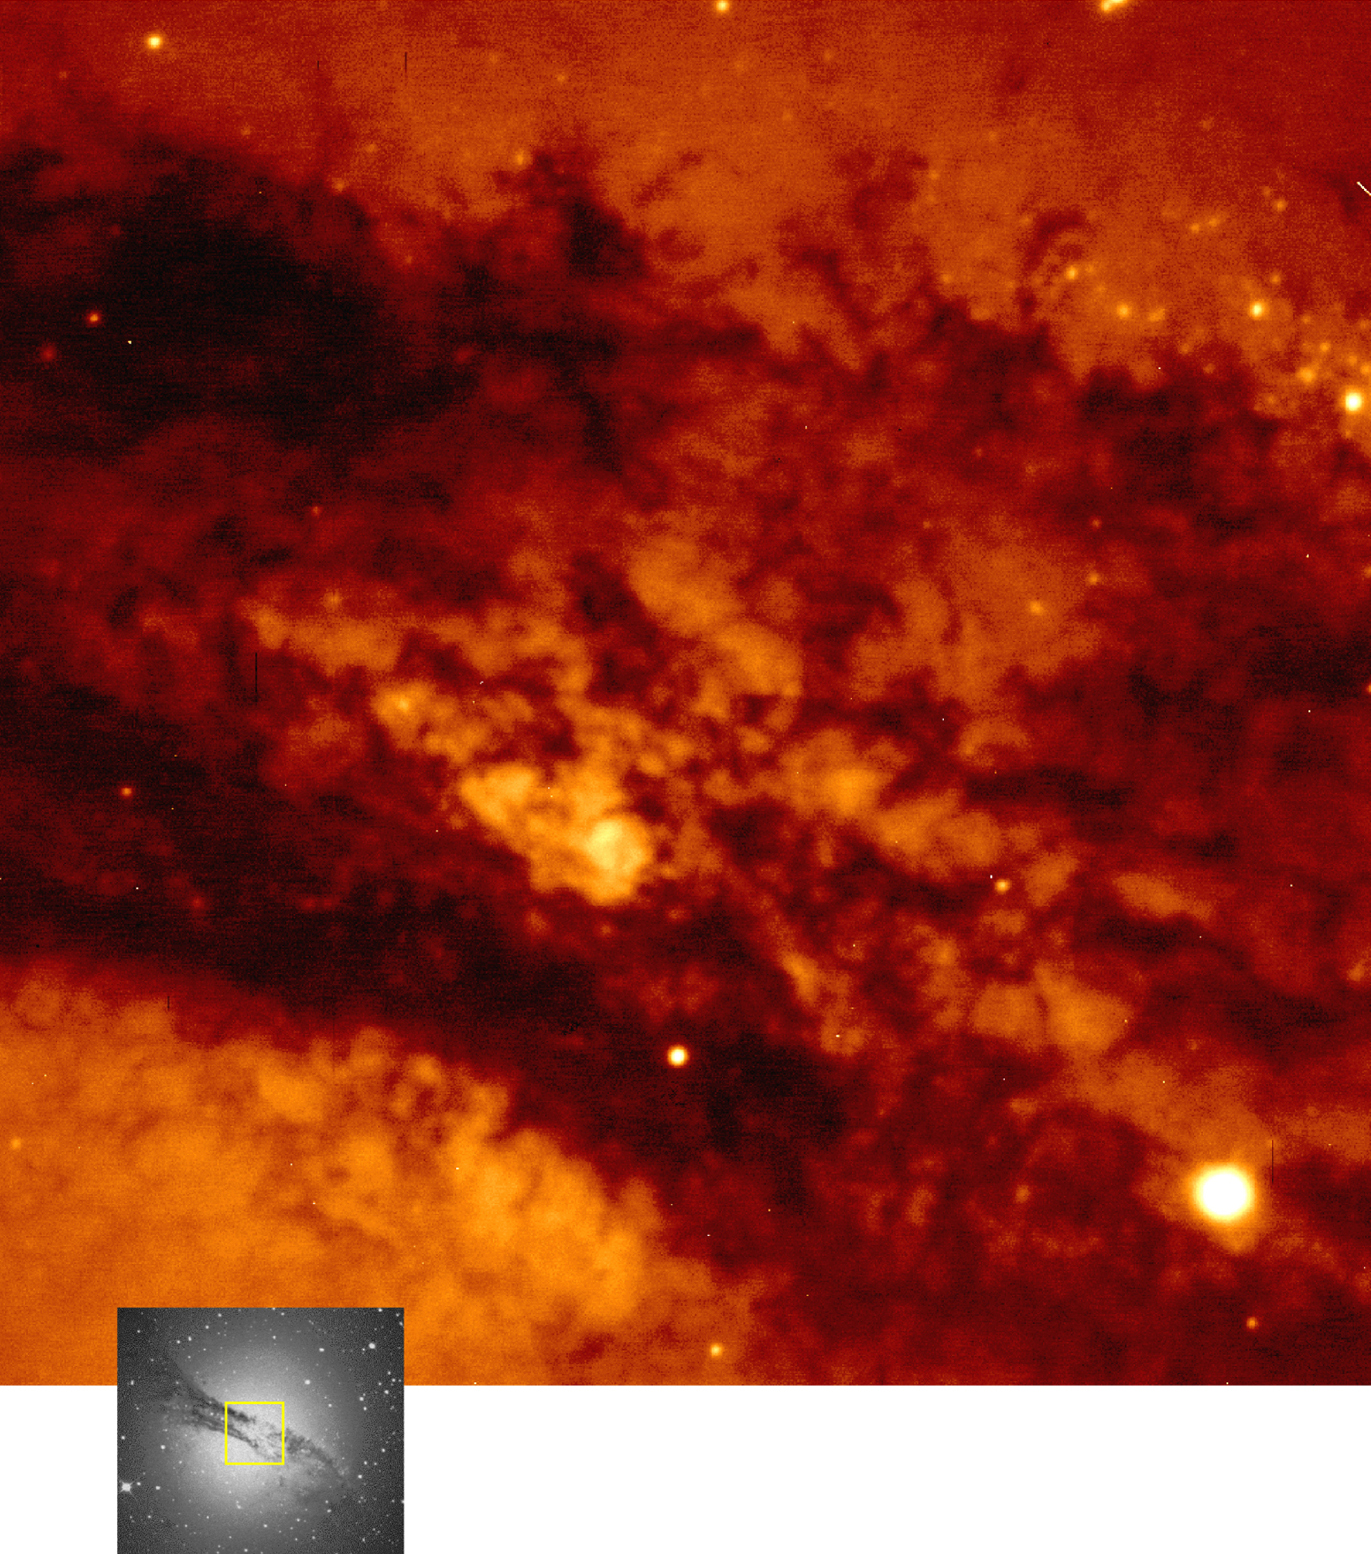

The dust band in Centaurus A

Centaurus A is the closest active elliptical galaxy and one of the strongest radio sources in the sky. This image shows part of the dust lane that obscures the central regions of the galaxy. This complex structure is believed to be the result of the recent collision between the old elliptical galaxy and a dwarf, gas-rich galaxy. Intense star formation is taking place within the violently stirred gas during the merging event.

This image was taken with the Test Camera of the VLT UT1 telescope on May 22, 1998, during a short, 10 sec exposure through a red filtre to demonstrate the great light collecting power of the 53 m 2 mirror of the VLT UT1. It shows a great deal of fine details. The image quality is about 0.49 arcsec.

The insert shows a complete view of Centaurus A taken with another telescope. The brightest stars are foreground objects located within our own galaxy, but clusters of recently formed stars are visible at the edge of the dust lane.

With powerful infra-red detectors to be mounted on the VLT later this year, astronomers will soon be able to probe deep into the dust lane, infrared light being less absorbed by dust than red light.

Credit: ESO